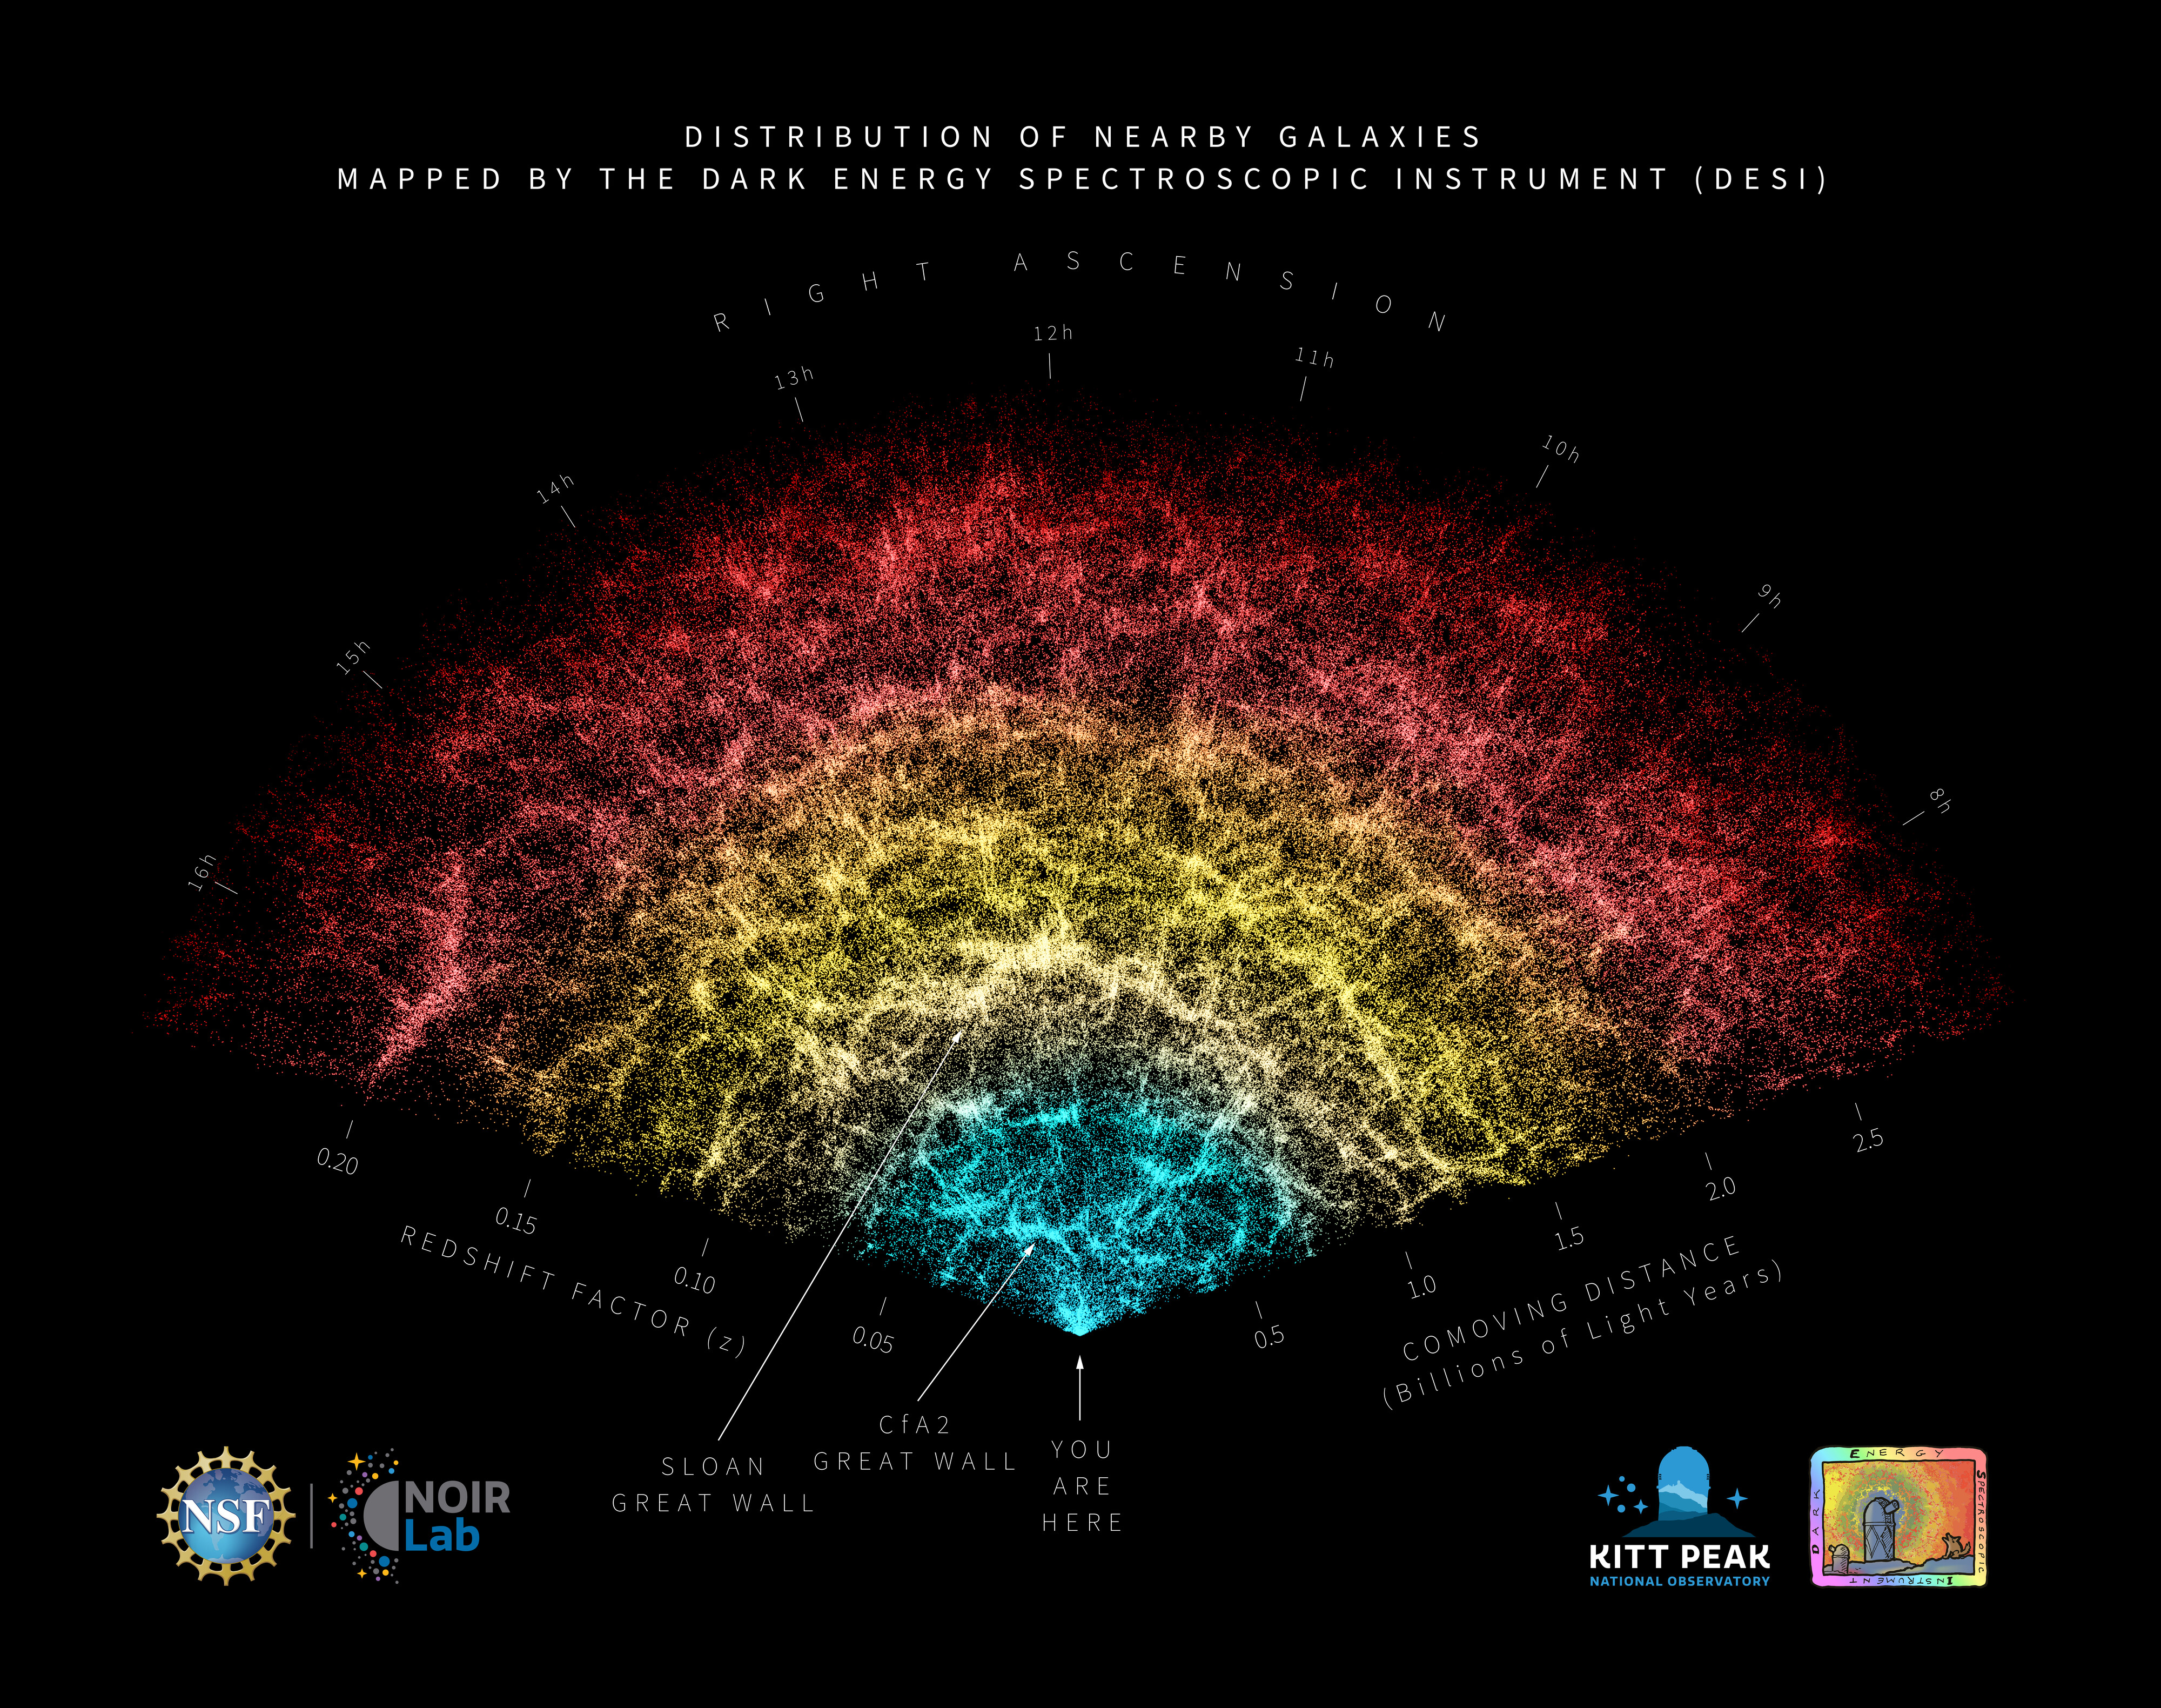

DESI Year-One Data Slice (annotated)

A slice of the 3D map of galaxies collected in the first year of the Dark Energy Spectroscopic Instrument (DESI) Survey with annotations identifying key features in the map. Earth is at the tip, with the furthest galaxies plotted at distances of 11 billion light-years. Each point represents one galaxy. This version of the DESI map includes 600,000 galaxies — less than 0.1% of the survey's full volume.

Credit: DESI Collaboration/NOIRLab/NSF/AURA/R. Proctor